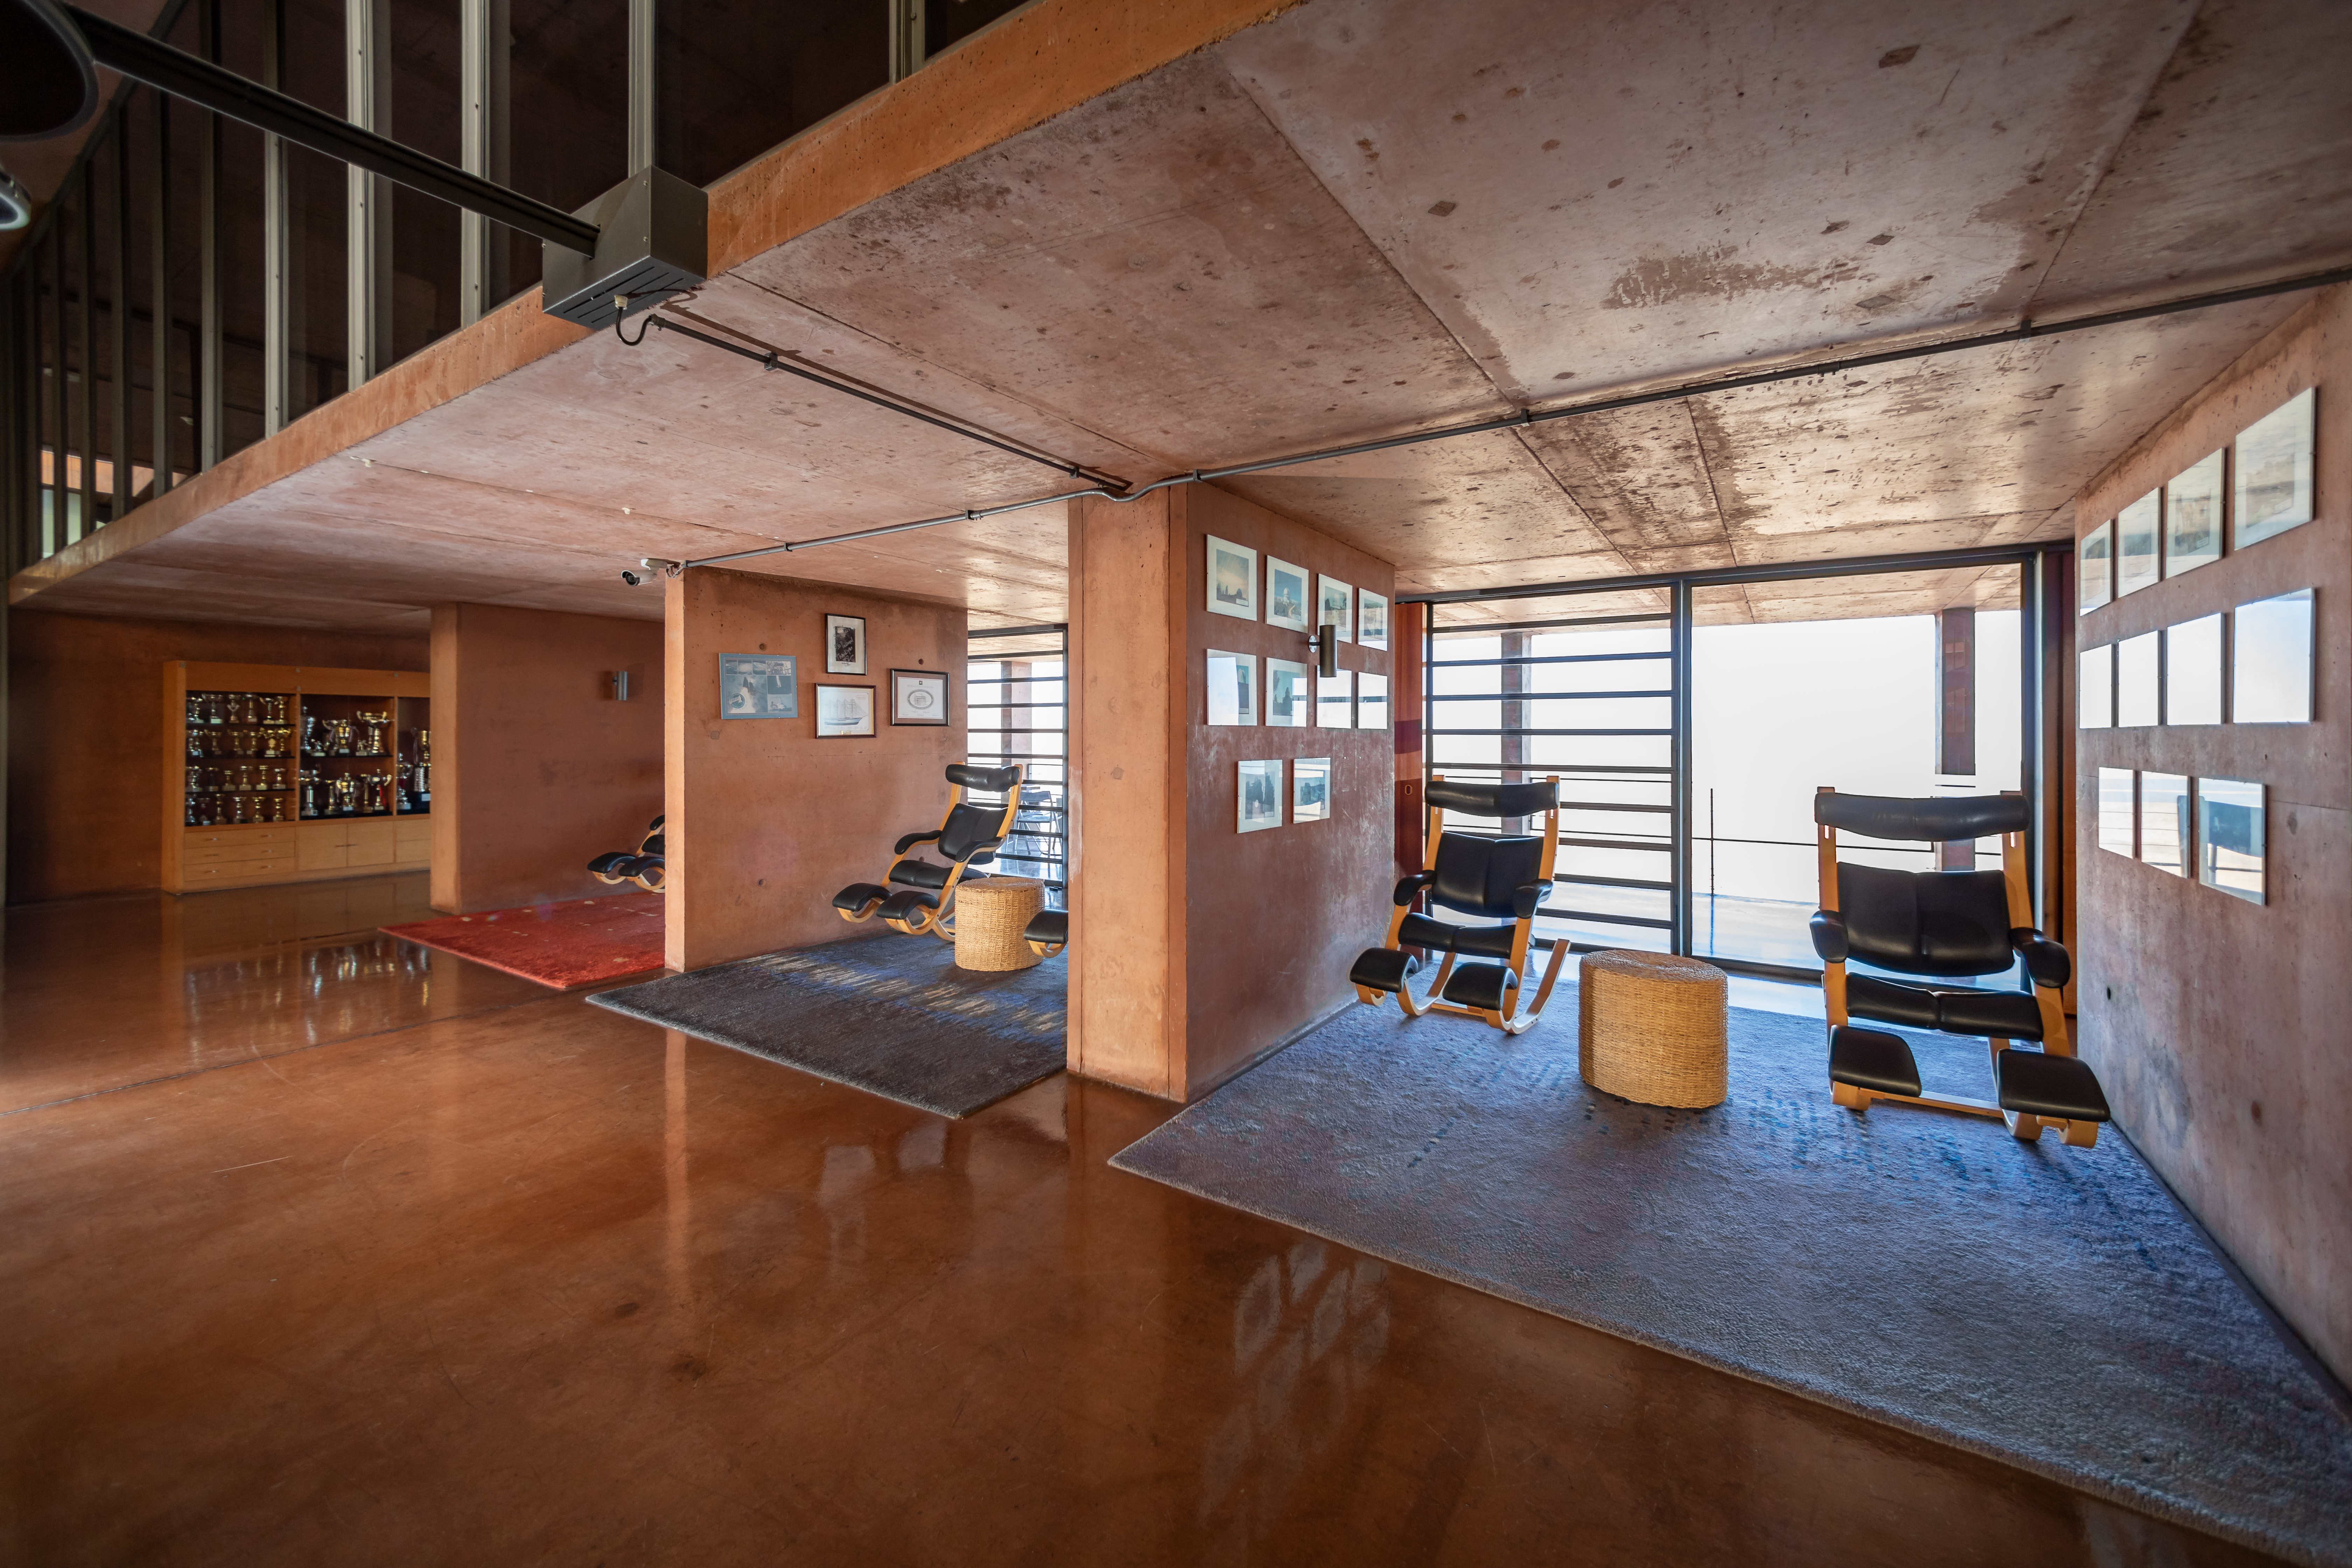

Paranal Residence

The Paranal Residence in Chile.

Credit: ESO/M. Zamani